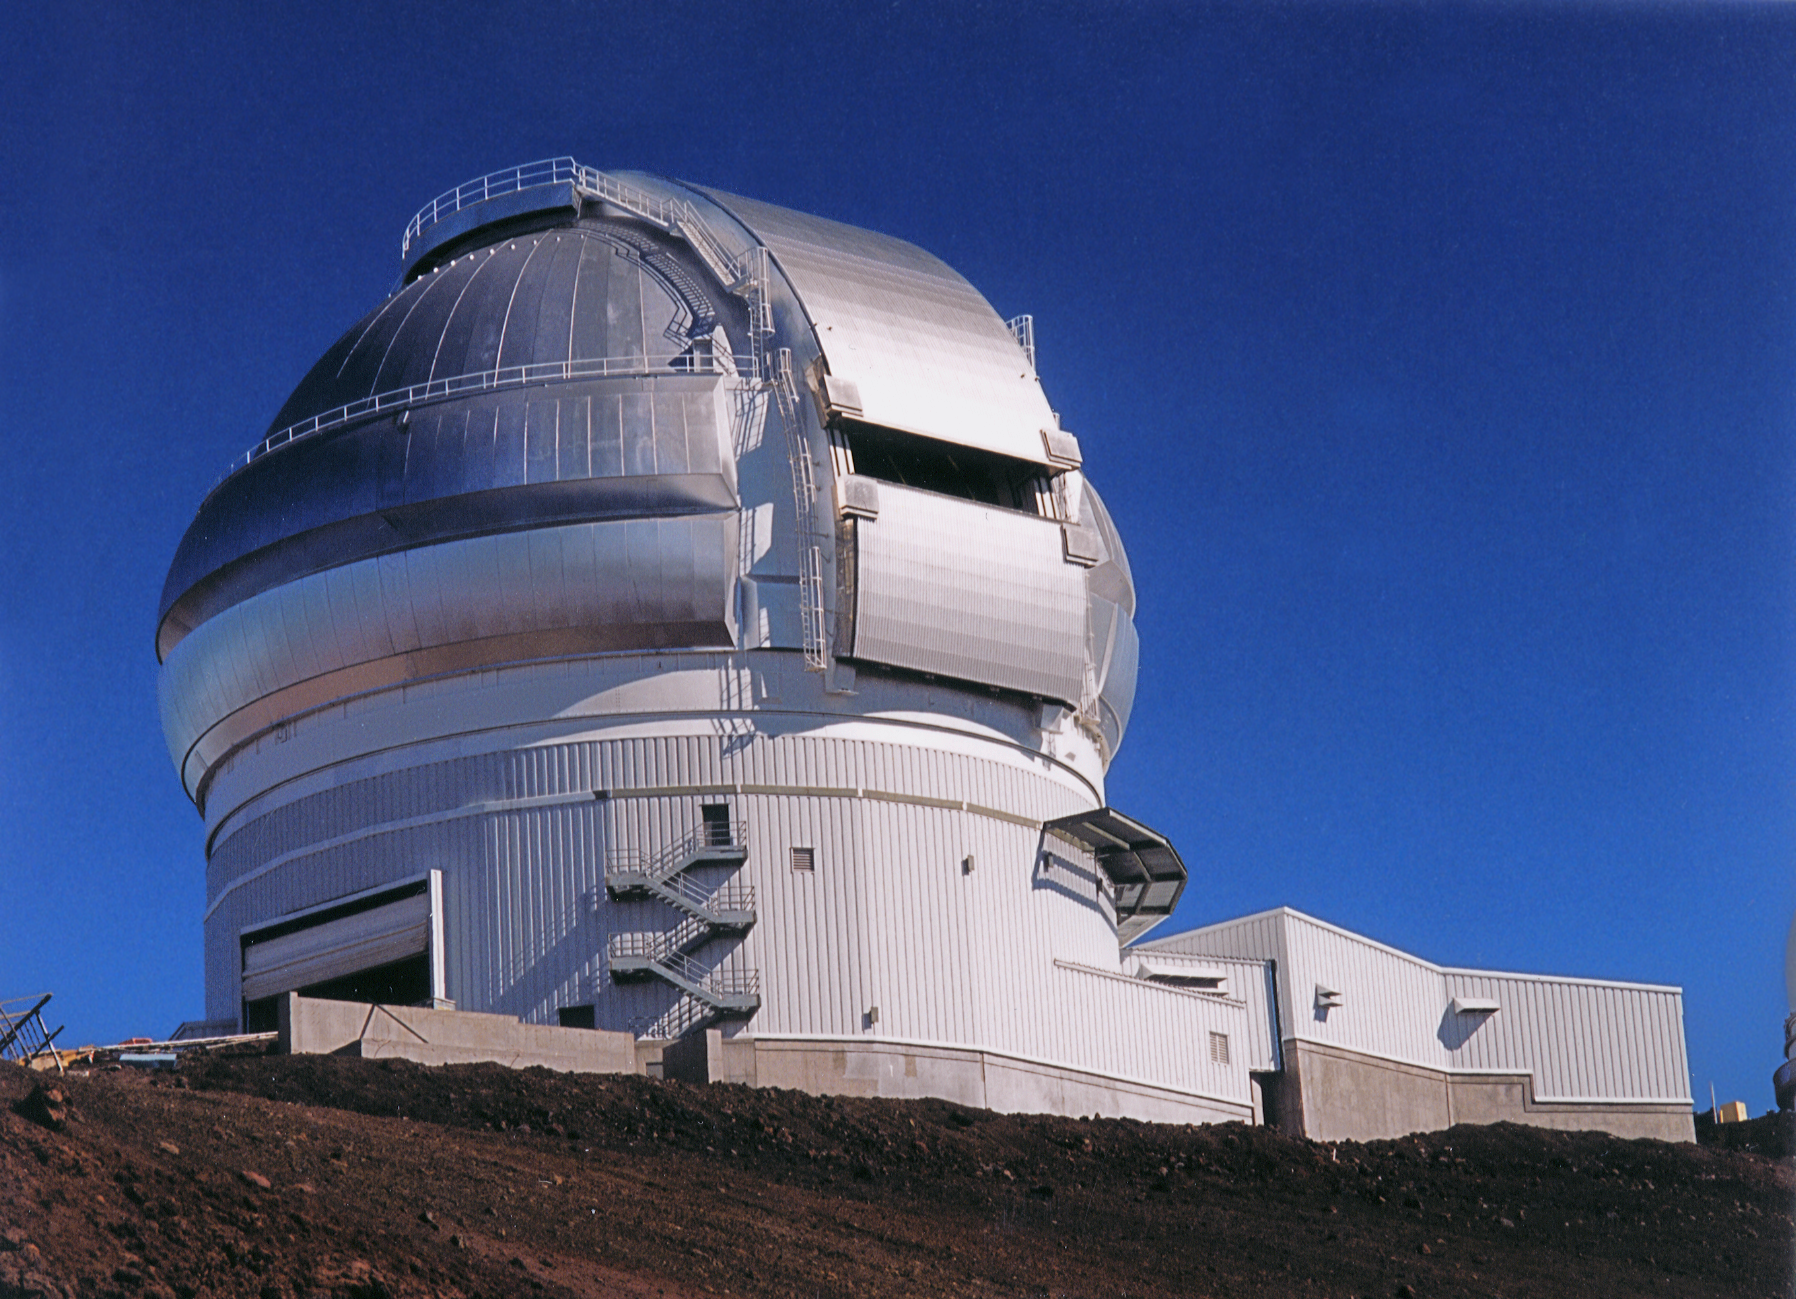

Gemini North, Mauna Kea

The completed enclosure for the Gemini North 8-meter telescope, Mauna Kea, Hawaii, April 17th 1998.

Credit: NOIRLab/NSF/AURA